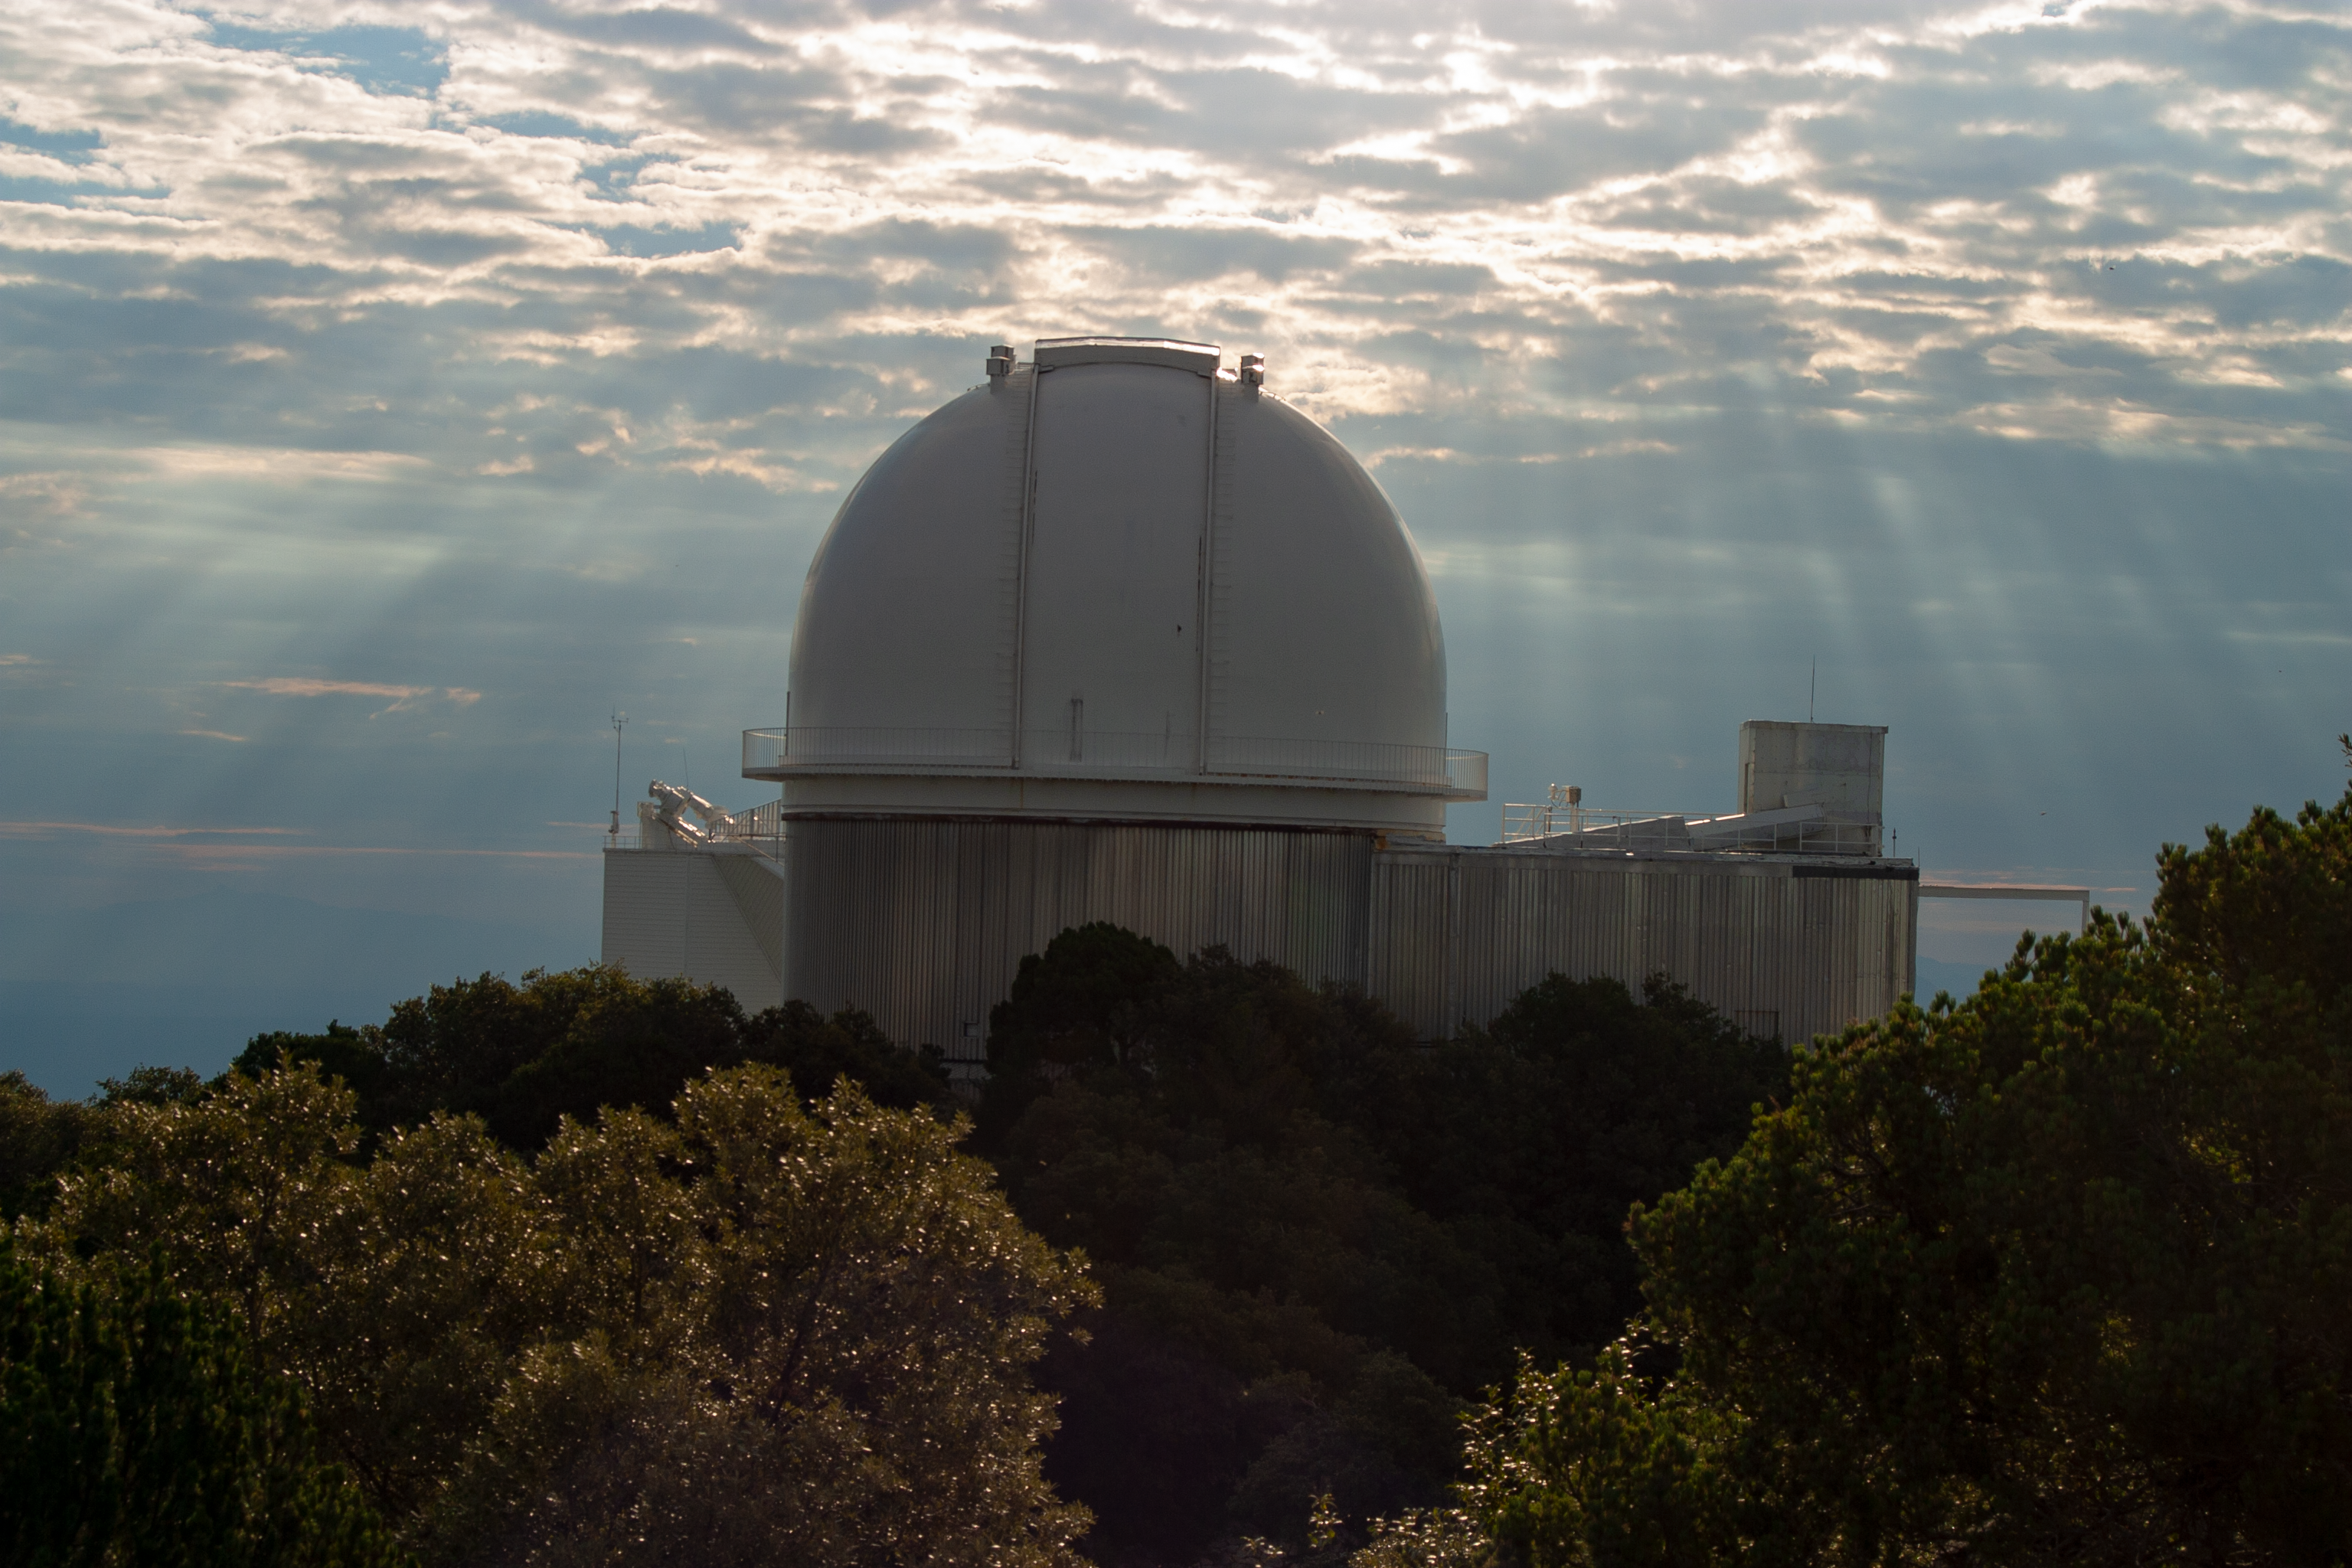

KPNO 2.1-meter Telescope

Light rays stream down on the KPNO 2.1-meter Telescope at Kitt Peak National Observatory, AZ.

Credit: KPNO/NOIRLab/NSF/AURA/P. Marenfeld